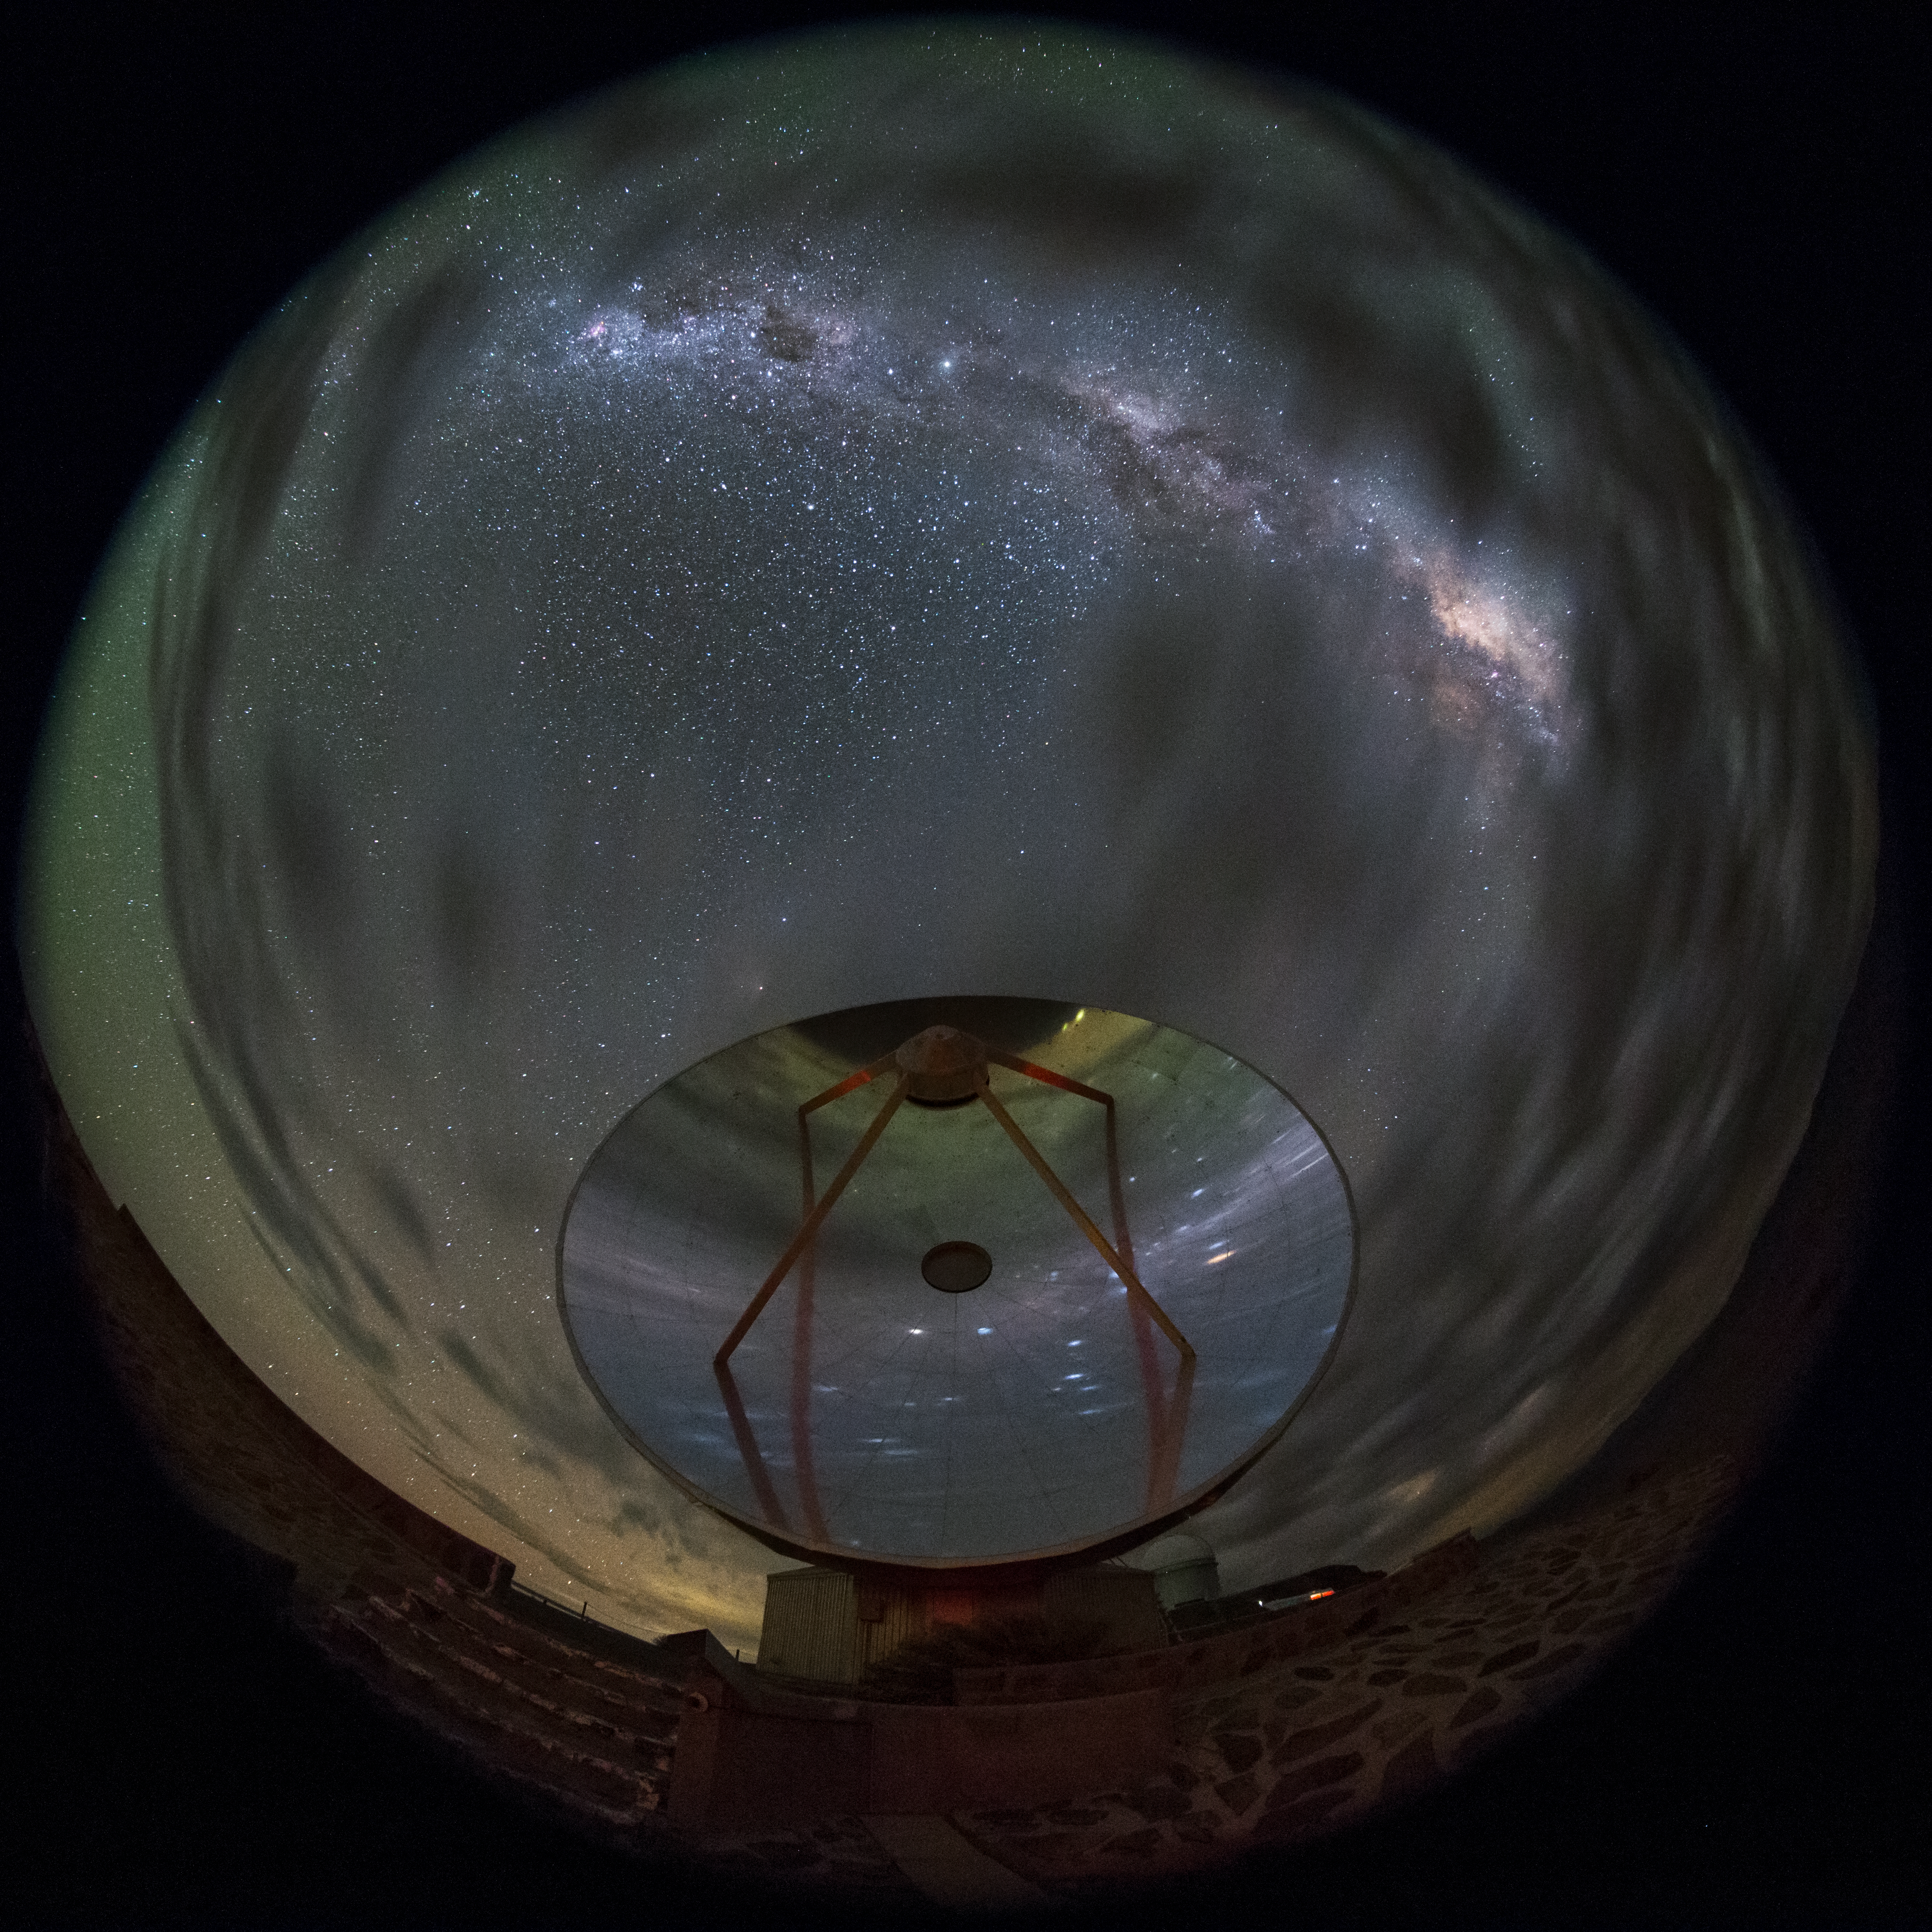

SEST cloudscape

A rare cloudscape at La Silla, home to the Swedish–ESO Submillimetre Telescope (SEST) seen in this fish-eye (fulldome) view. Built on behalf of the Swedish Natural Science Research Council (NFR) and ESO, it was the only large sub-millimetre telescope in the southern hemisphere at the time of first light. It is very similar to the IRAM telescopes on the Plateau de Bure in France. SEST was decommissioned in 2003, and is superseded by APEX, and ALMA, on Chajnantor.

Credit: ESO/B. Tafreshi (twanight.org)